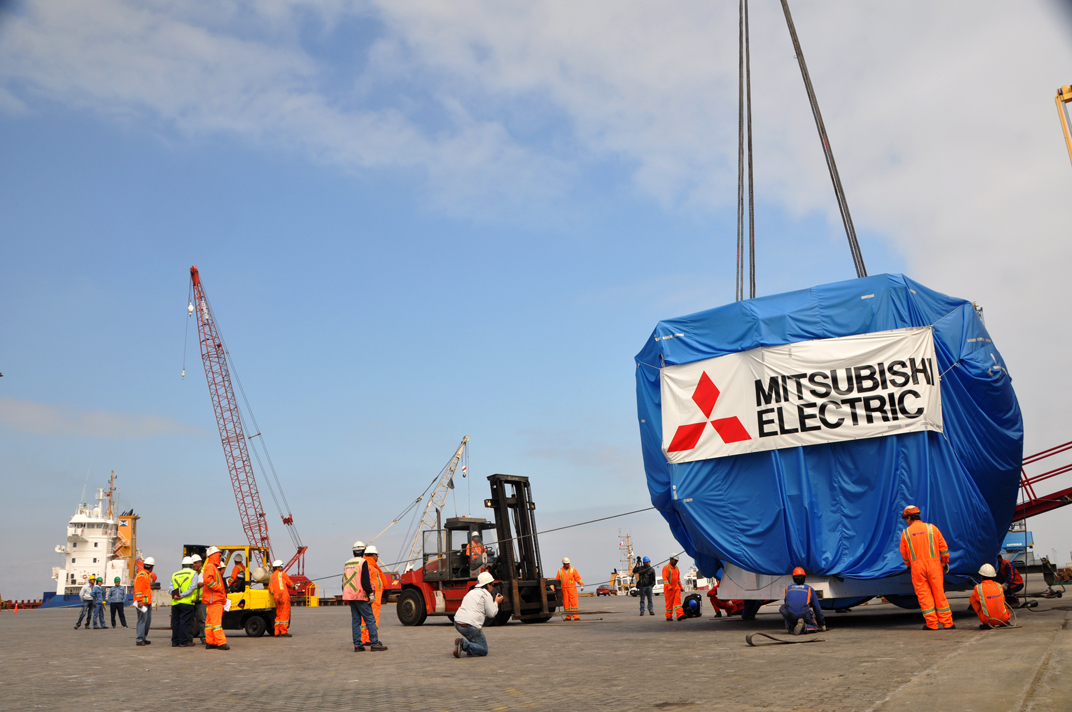

Antenna arrived in Mejillones

On October 28, 2009, the first Japanese 7-meter antenna arrived in Mejillones.

Credit: Ralph Bennett - ALMA (ESO / NAOJ / NRAO)